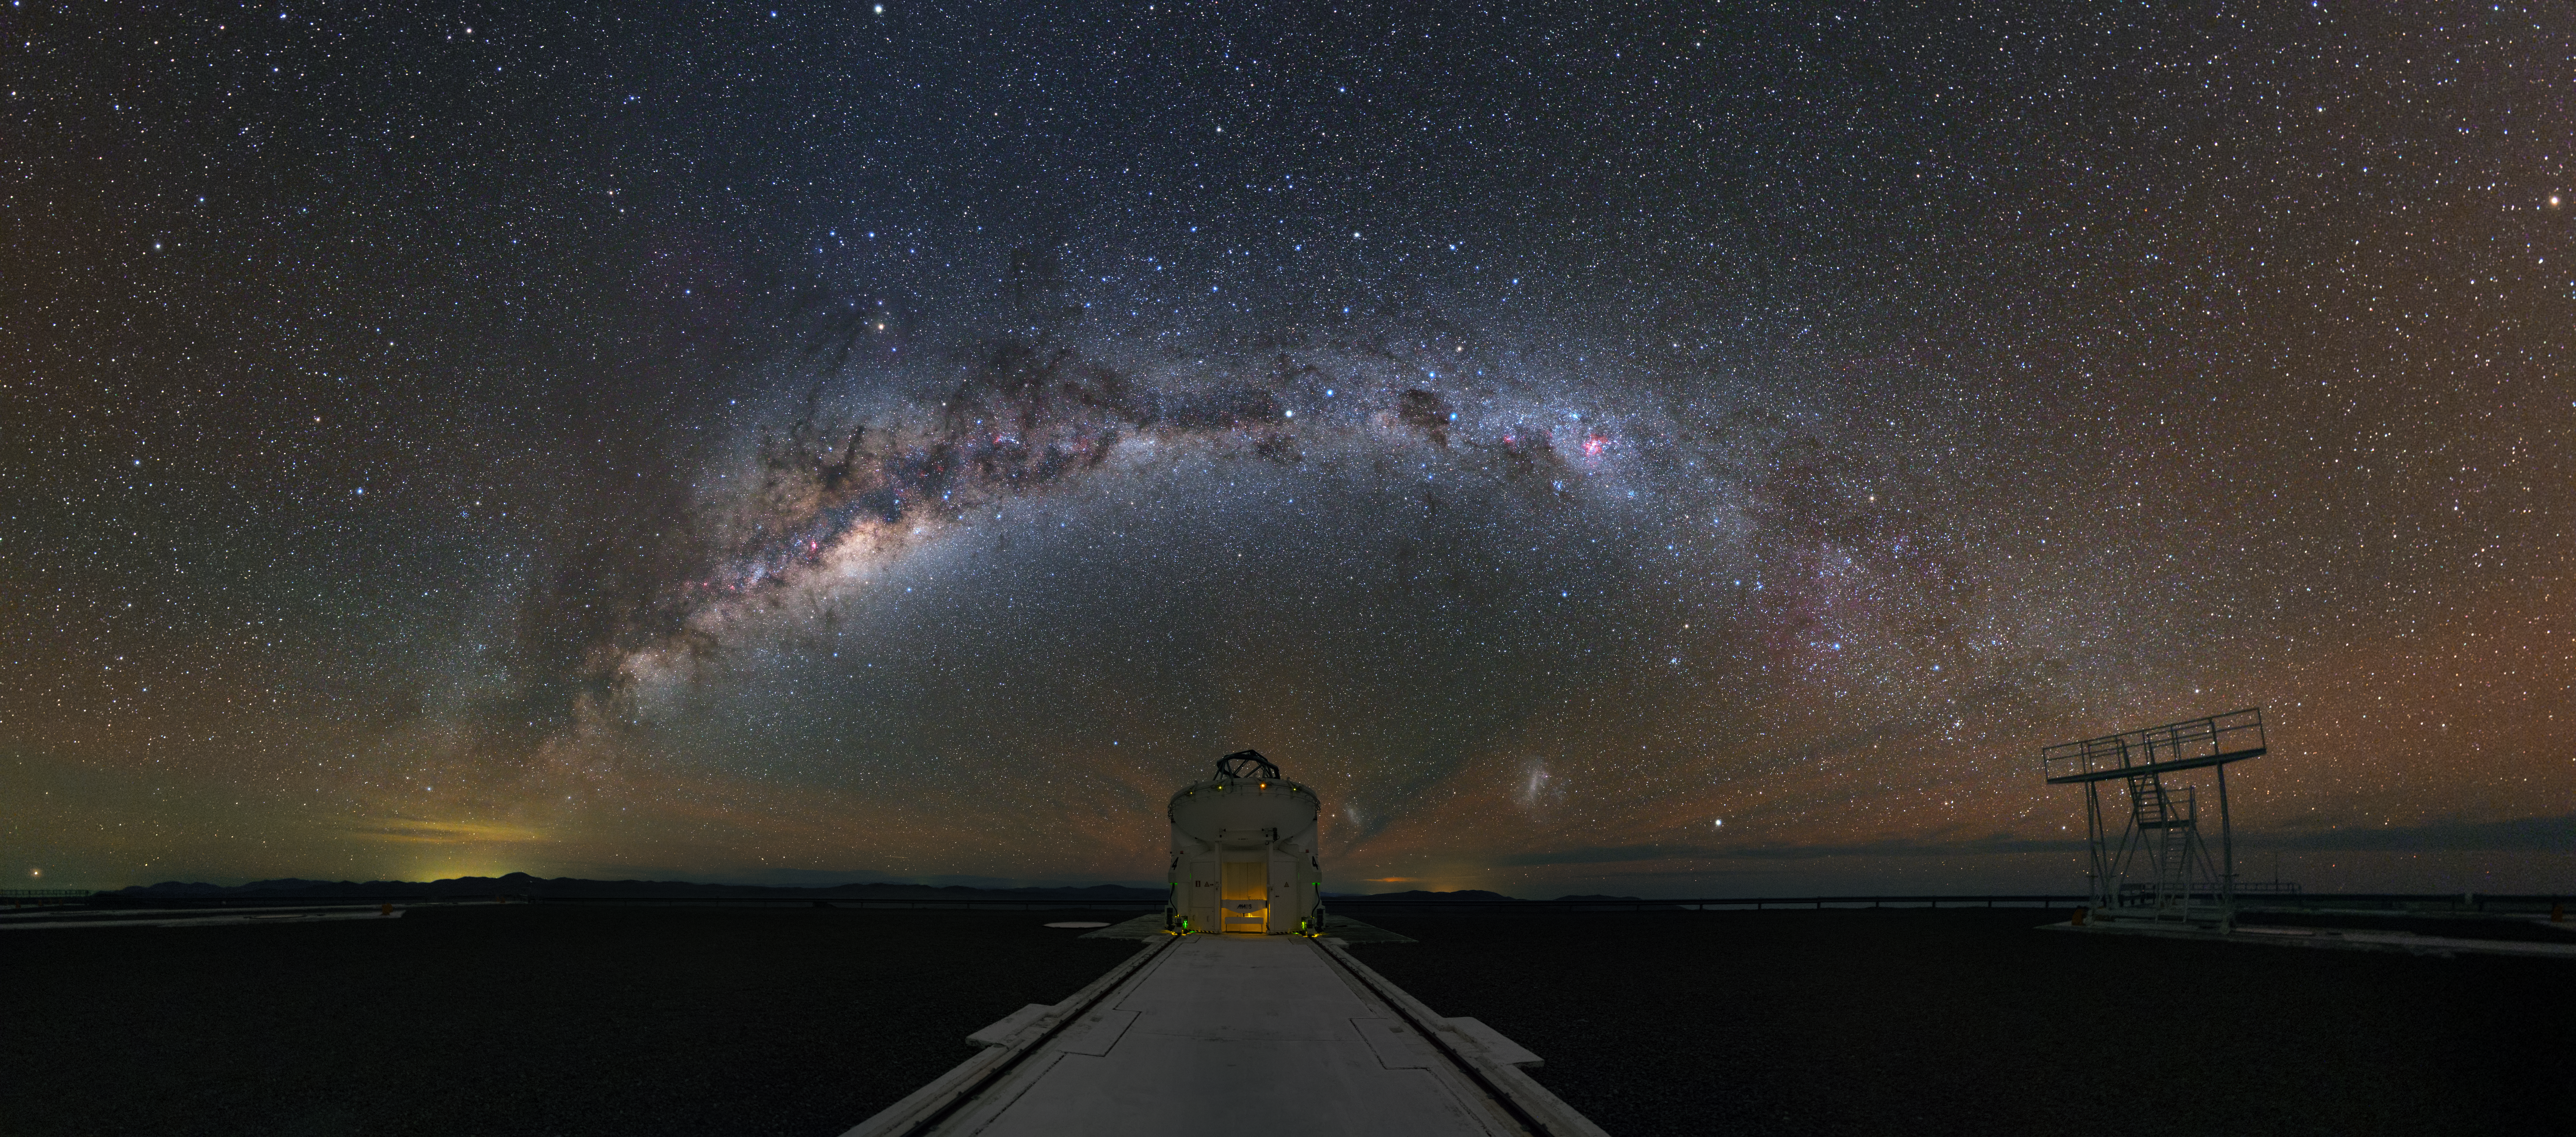

Paranal Auxiliary Telescope

The Milky Way spans over one of the Auxiliary Telescopes at the Paranal Observatory. These telescopes can be combined with the four Unit Telescopes of the Very Large Telescope to form the VLTI — the Very Large Telescope Interferometer.

Credit: ESO/Y. Beletsky